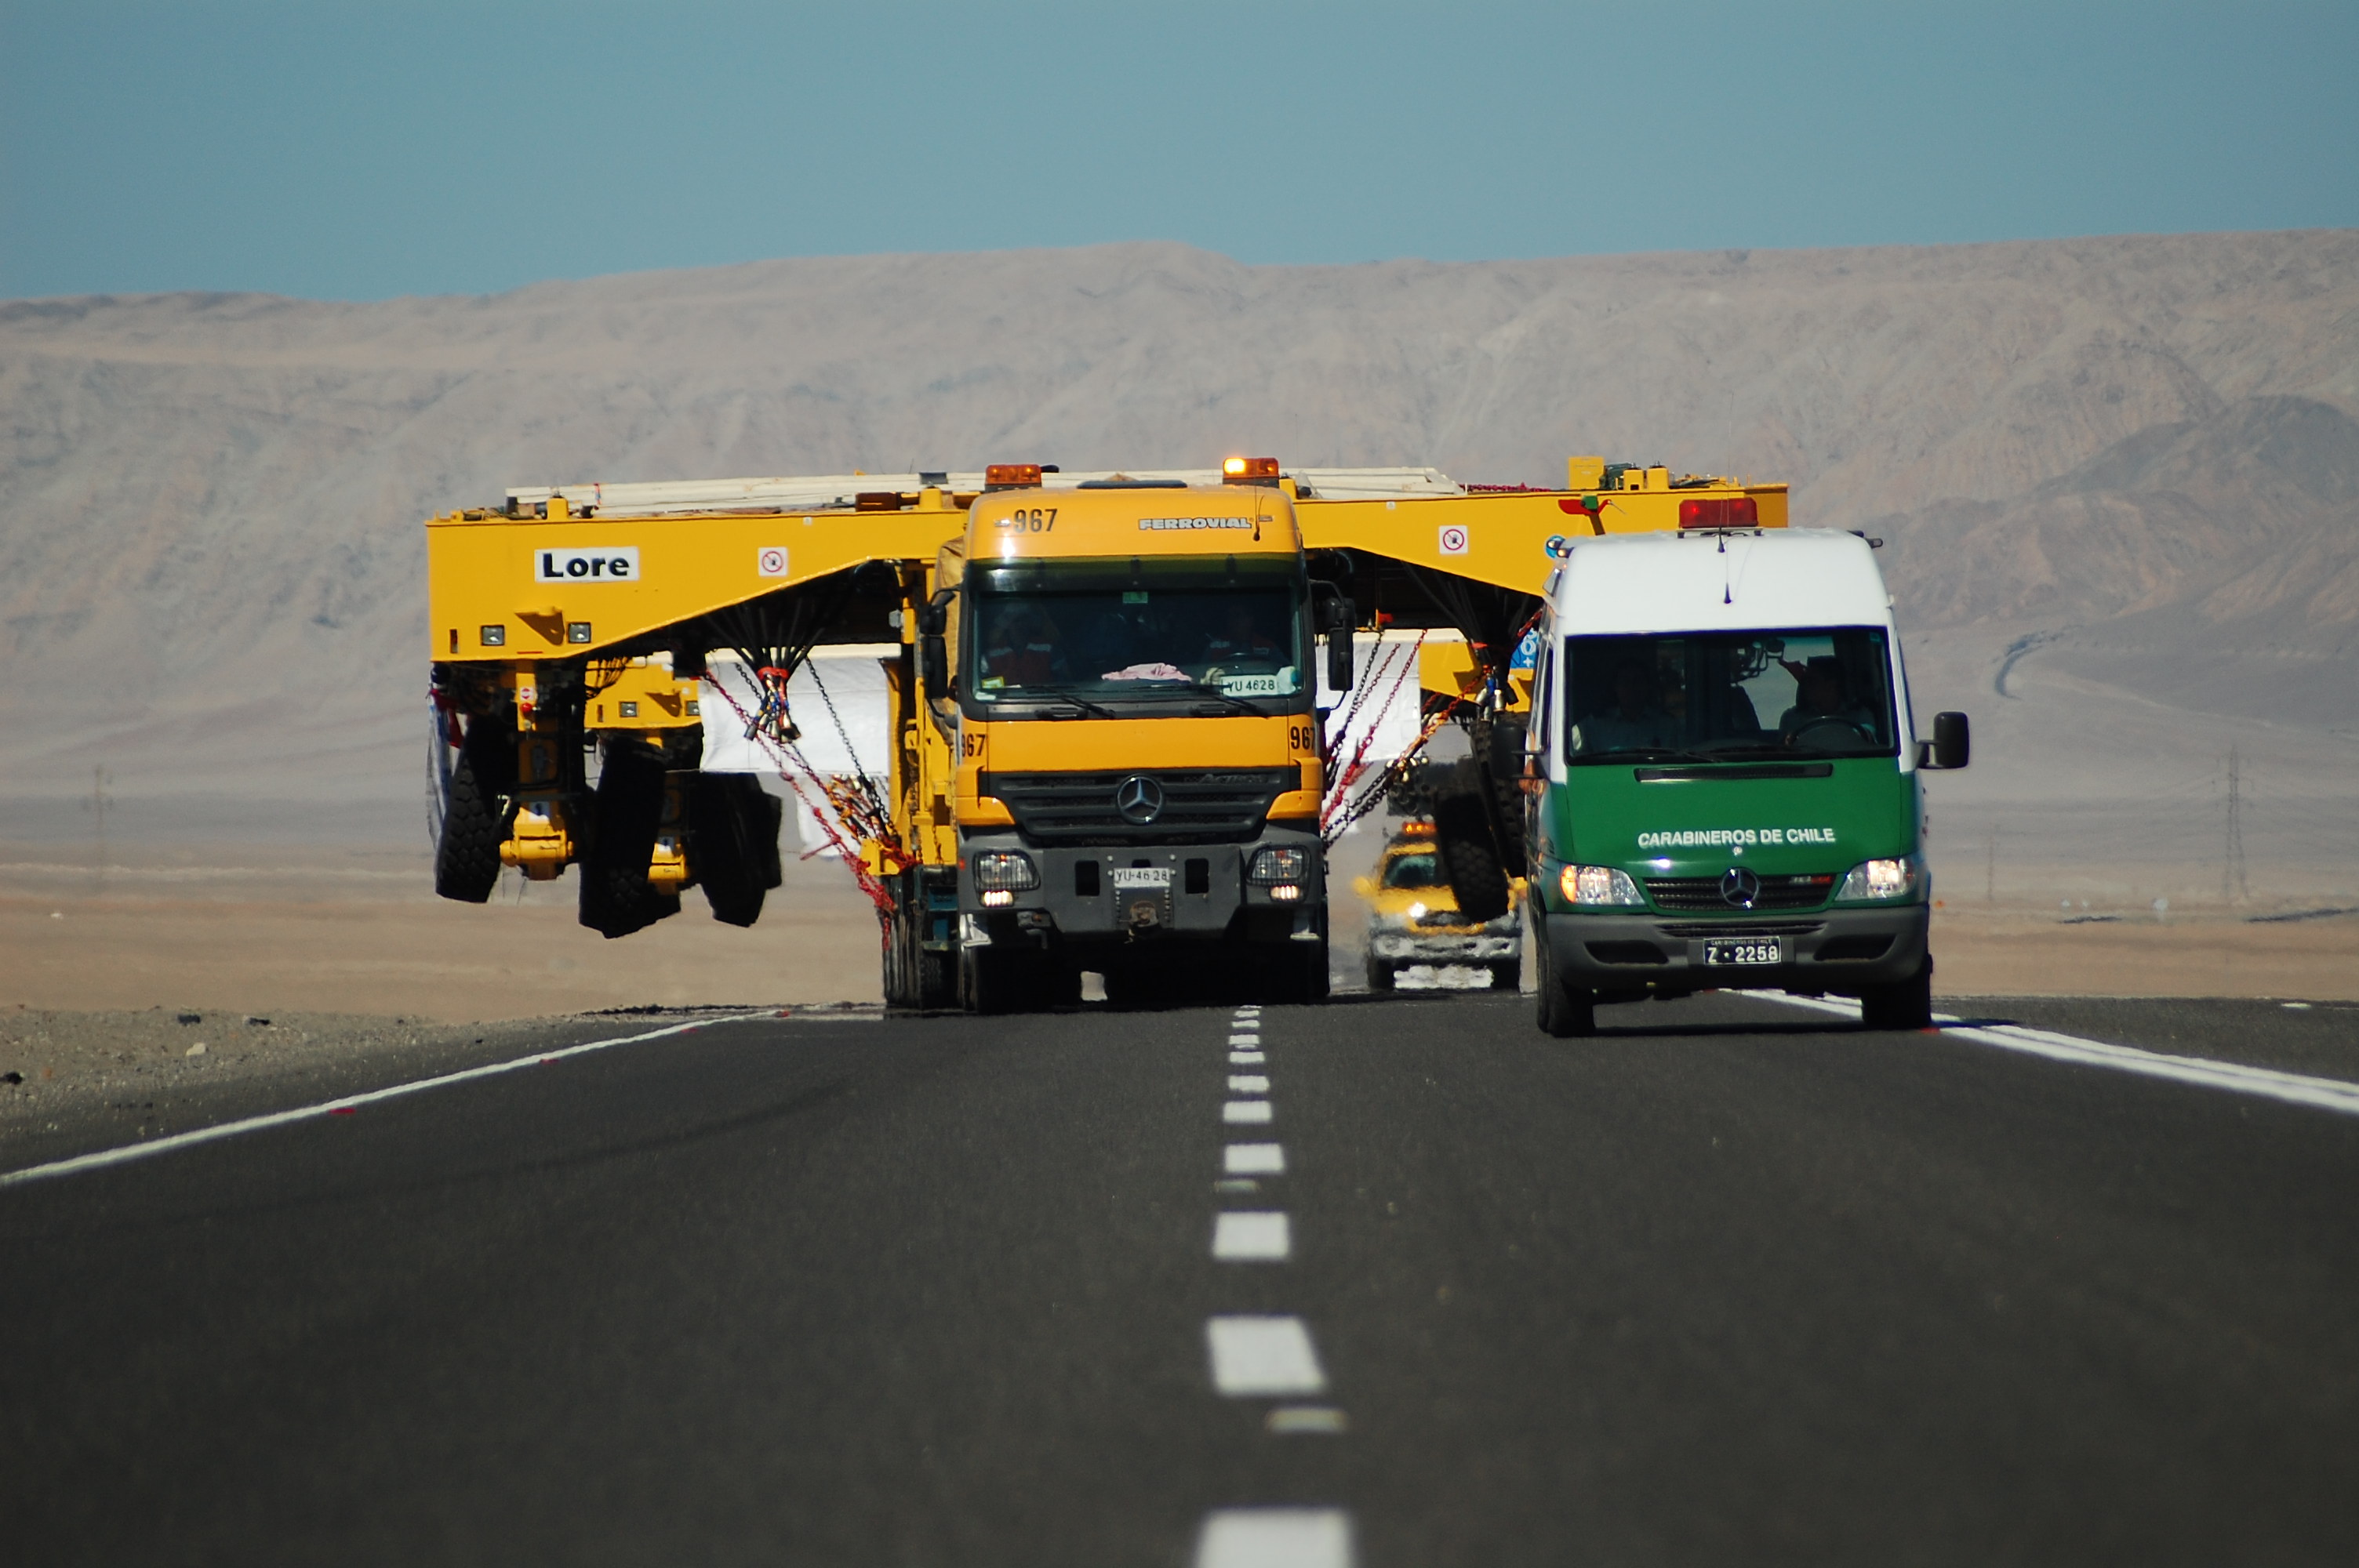

ALMA antenna transporters, Otto and Lore

On December 3 and 4 - 2007, the two ALMA antenna transporters, Otto and Lore, were being loaded onto a barge on the Neckar at Heilbronn harbour (Germany) to start their long journey to Chile. From there, they will travel to Antwerpen (Belgium) and then put onto a ship towards the port of Mejillones, in the north of Chile, to finally reach the ALMA base, close to San Pedro de Atacama. The ALMA antenna transporters are each 20 meter long, 10 meter wide and 6 meter high, and weigh 130 tonnes. They will be able to transport a 115-tonne antenna and set it down on a concrete pad within millimeters of a prescribed position. Image taken in December 2007.

Credit: ALMA (ESO/NAOJ/NRAO)